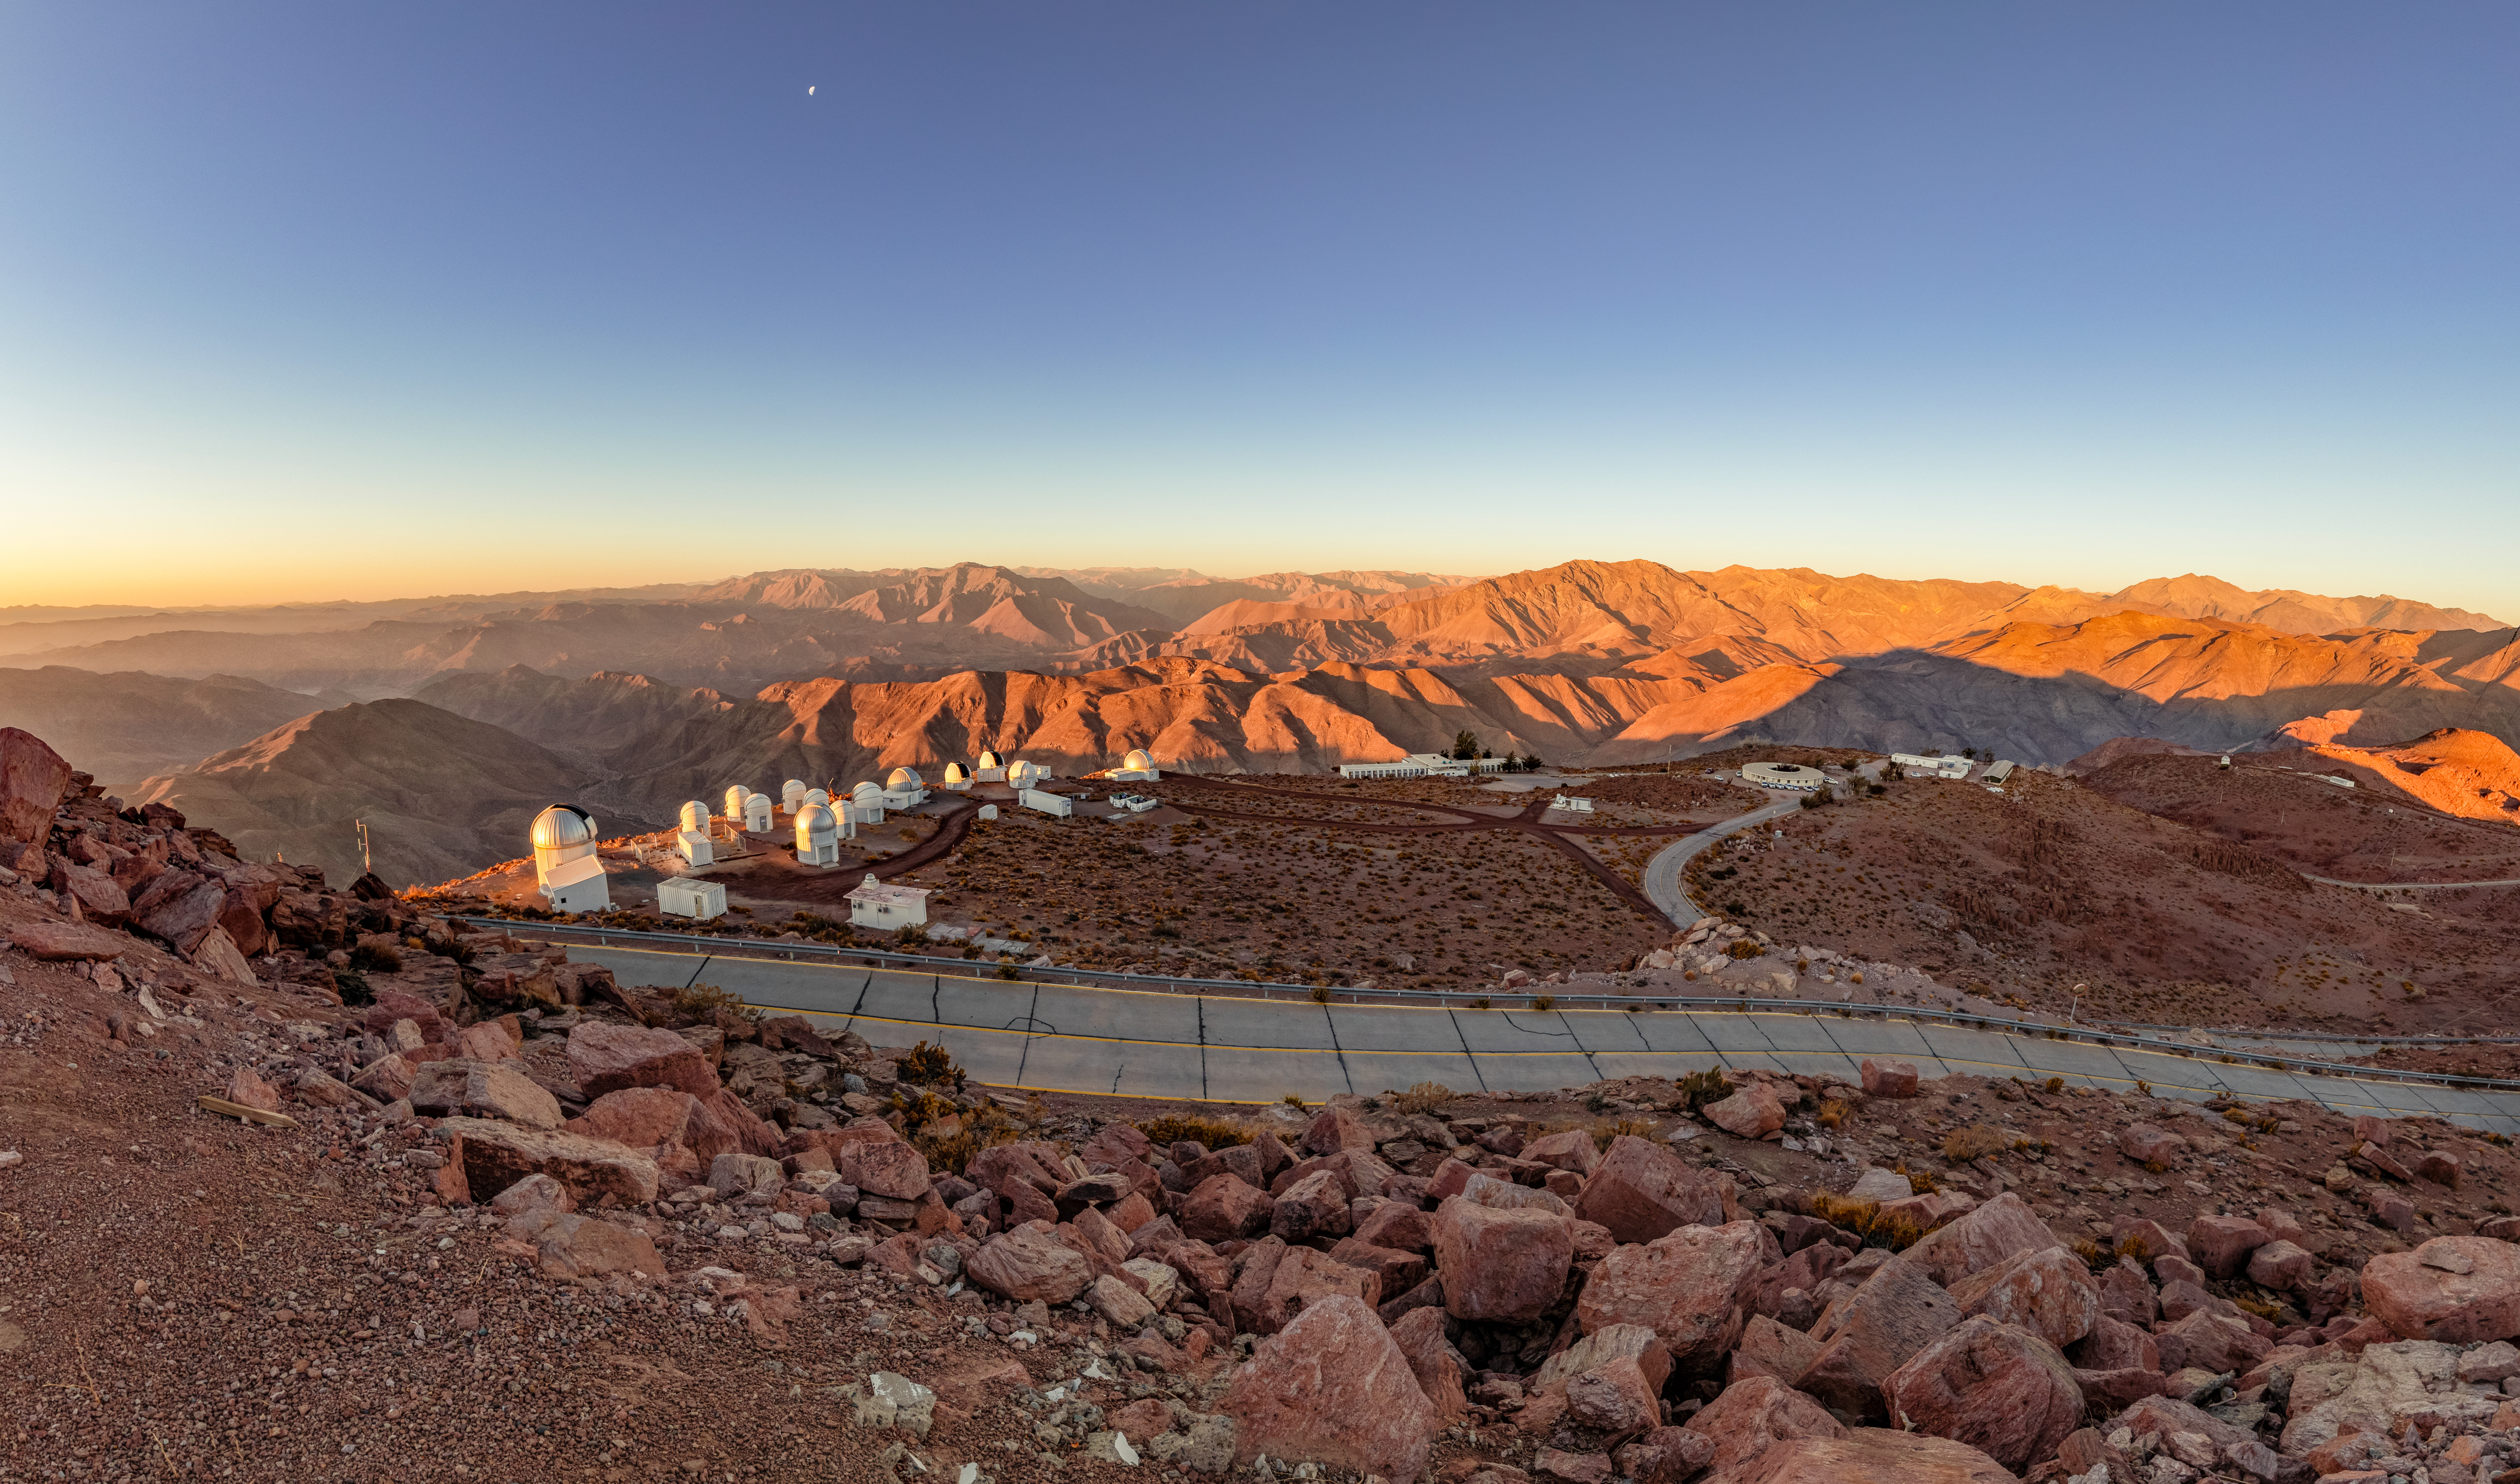

View of Some CTIO Telescopes and Buildings

A view from the CTIO upper plateau of some of the telescopes and administrative buildings on Cerro Tololo in Chile.

Credit: CTIO/NOIRLab/NSF/AURA/ T. Slovinský